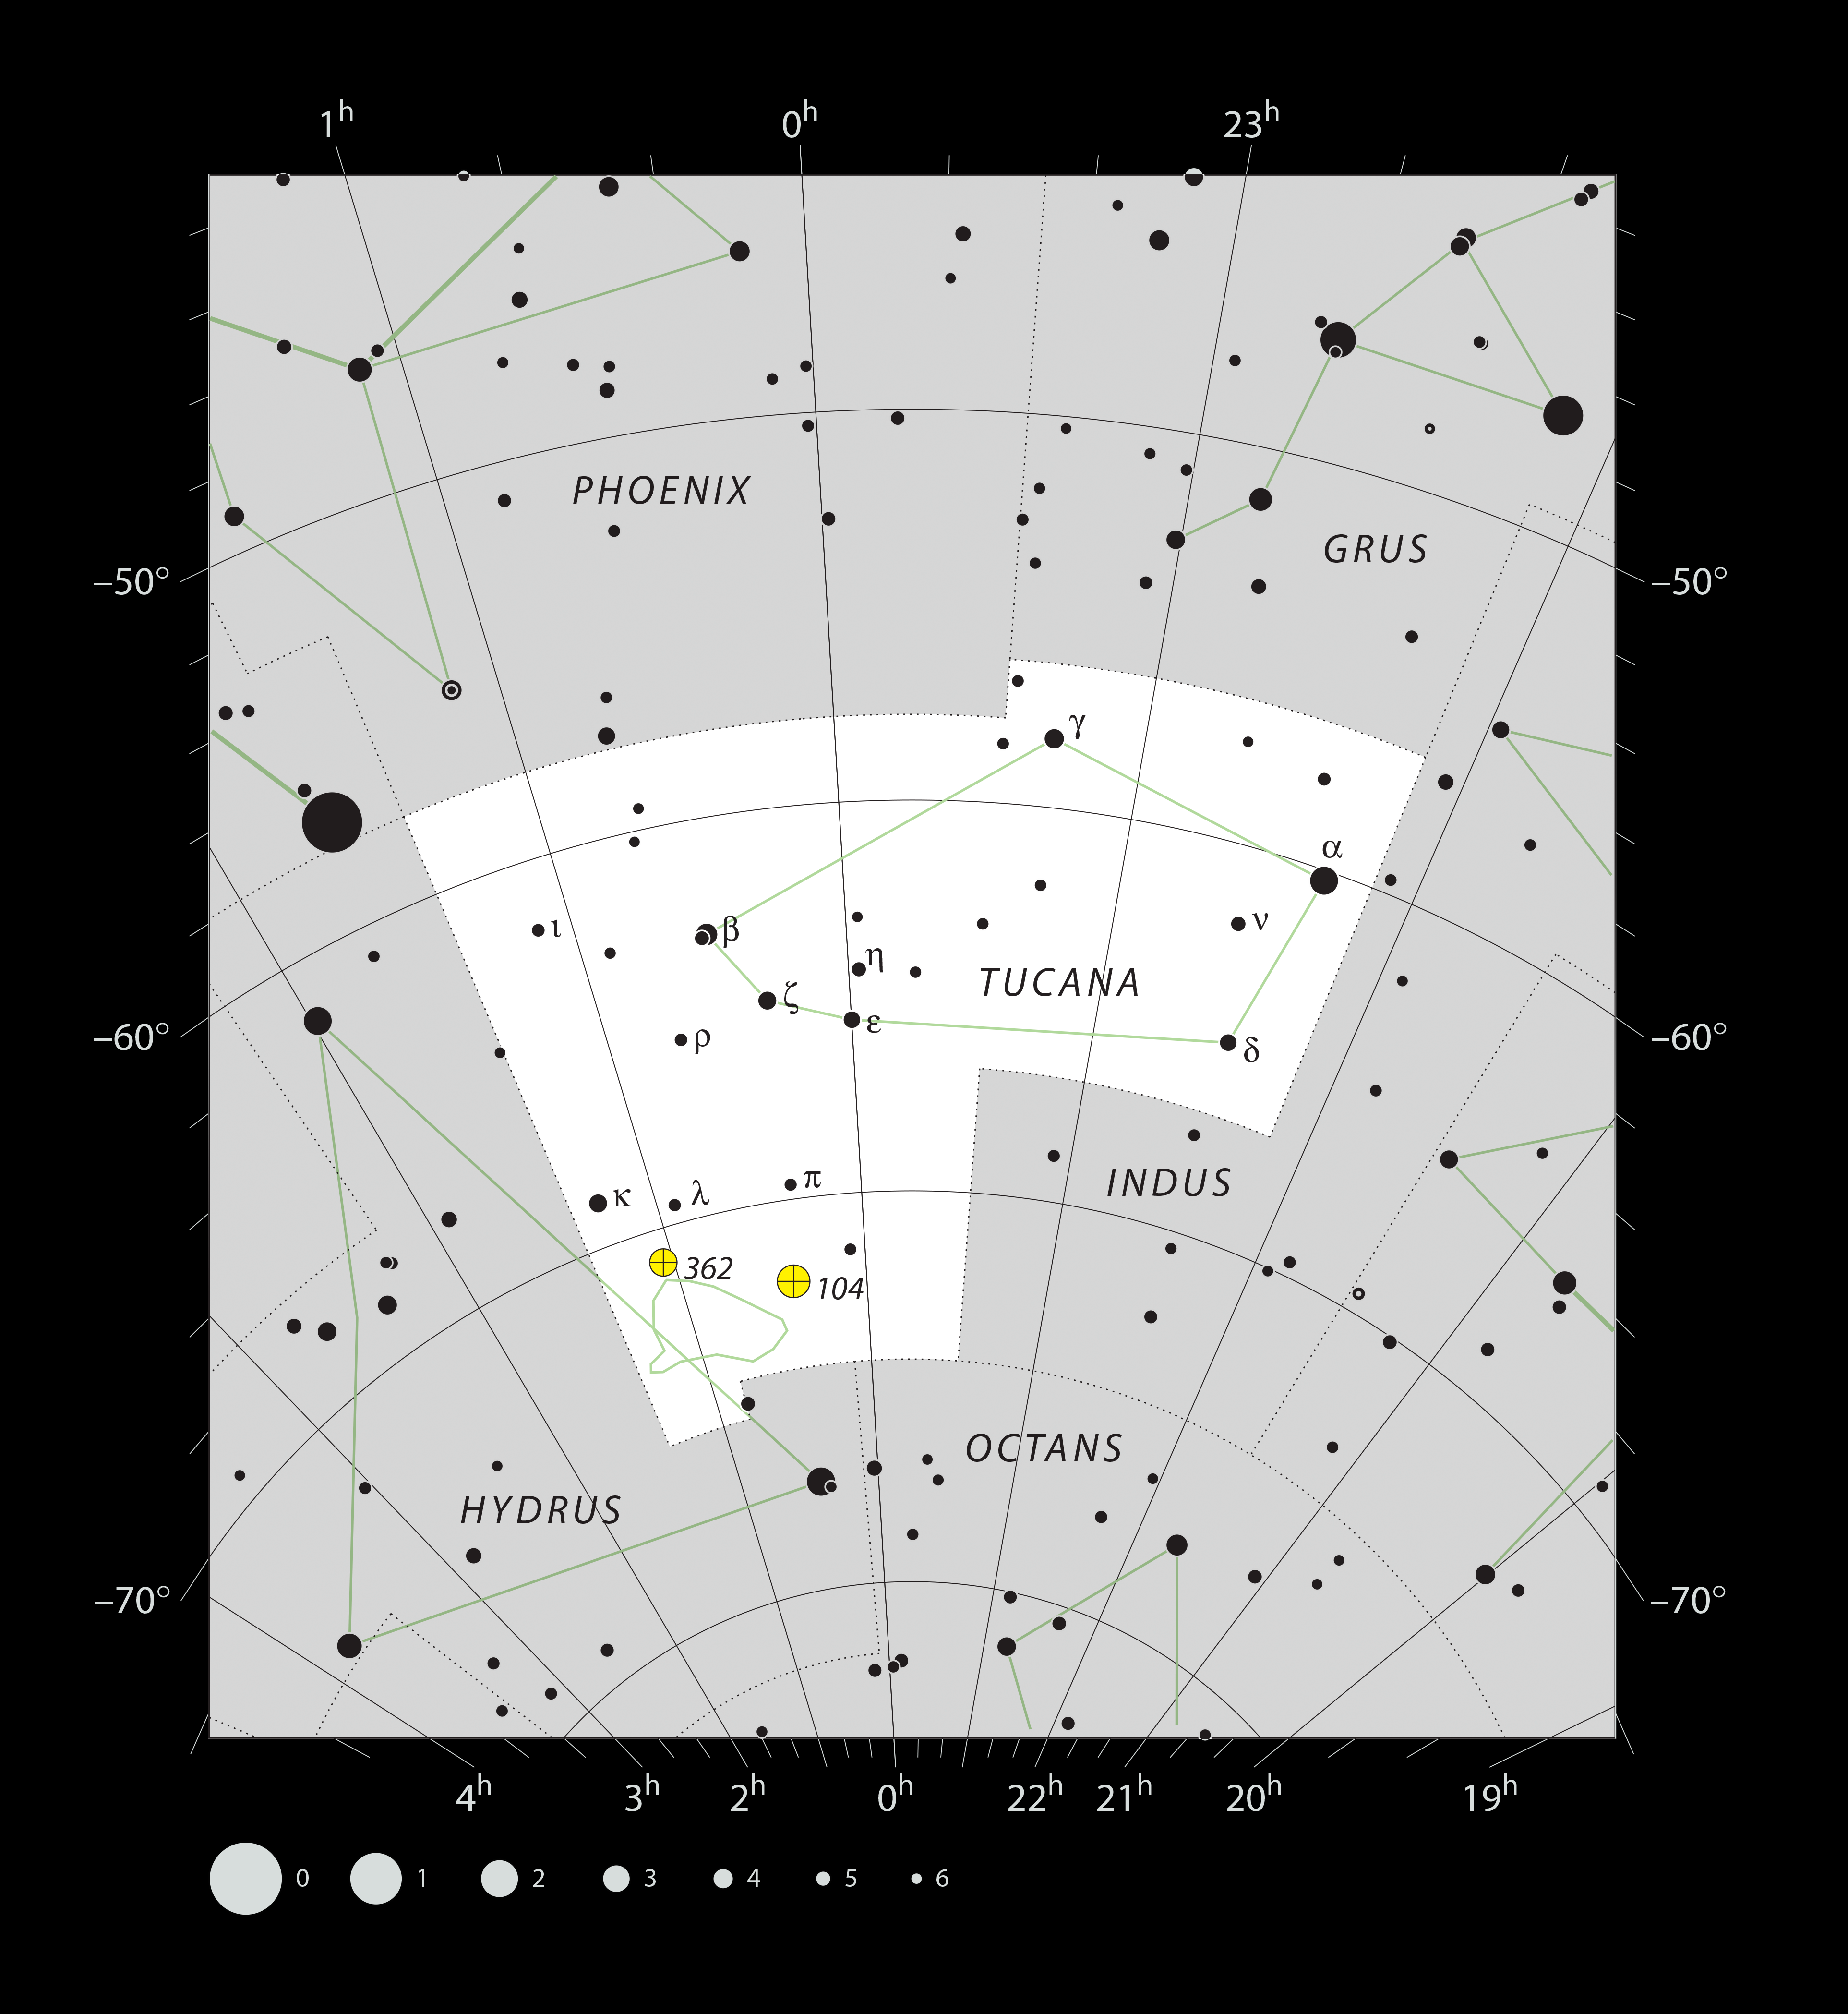

The location of the Small Magellanic Cloud in the constellation of Tucana

This chart shows the faint southern constellation of Tucana (The Toucan), home to the small nearby galaxy called the Small Magellanic Cloud (shown in green). This picture shows the stars that can be seen with the unaided eye on a dark clear night. The galaxy itself is also easily viewed without a telescope as a faint patch of light looking very like a small cloud. Nearby are the two bright globular star clusters NGC 104 (also known as 47 Tucanae) and NGC 362, both of which are much closer to Earth than the cloud itself and unrelated to it.

Credit: ESO, IAU and Sky & Telescope